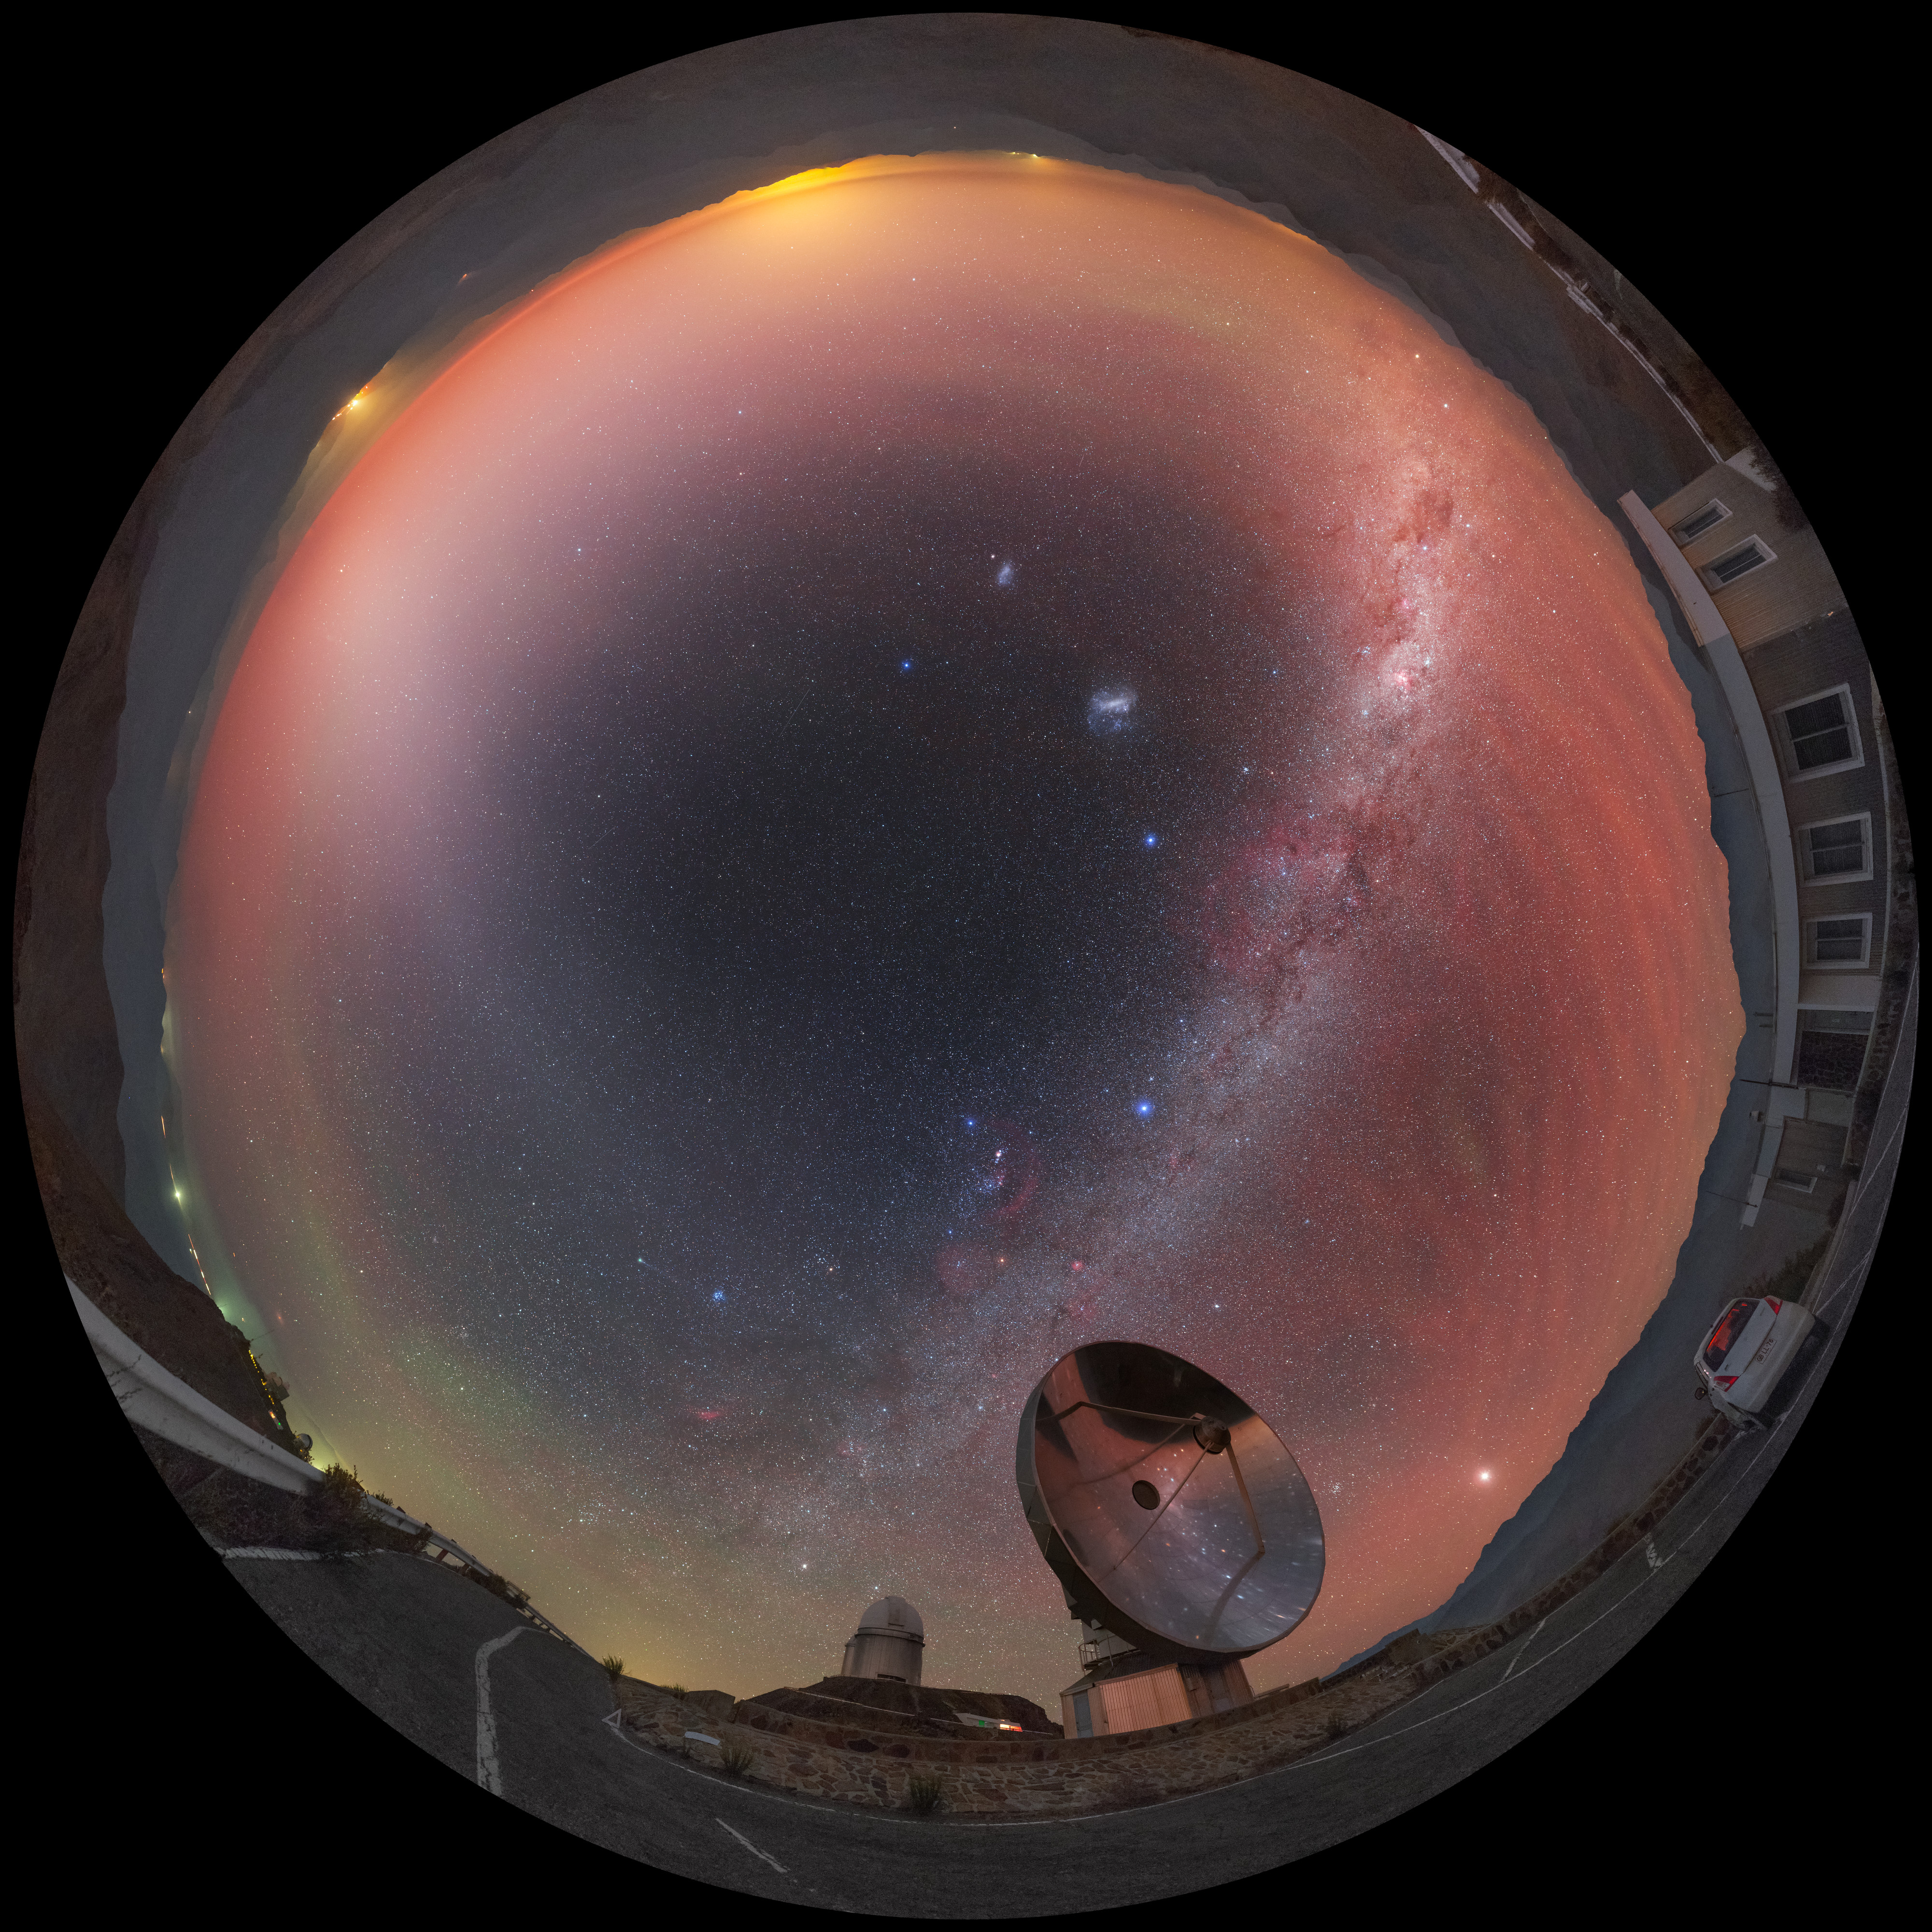

View above the Swedish/ESO Submillimetre Telescope

A reddish hue — called airglow — fills the sky above the decommissioned Swedish/ESO Submillimetre Telescope (SEST), located at ESO's La Silla Observatory in northern Chile. The unmistakable green glow of a distant comet, the majestic Milky Way and the Magellanic Clouds adorn the night sky in this fisheye fulldome image.

Credit: P. Horálek/ESO